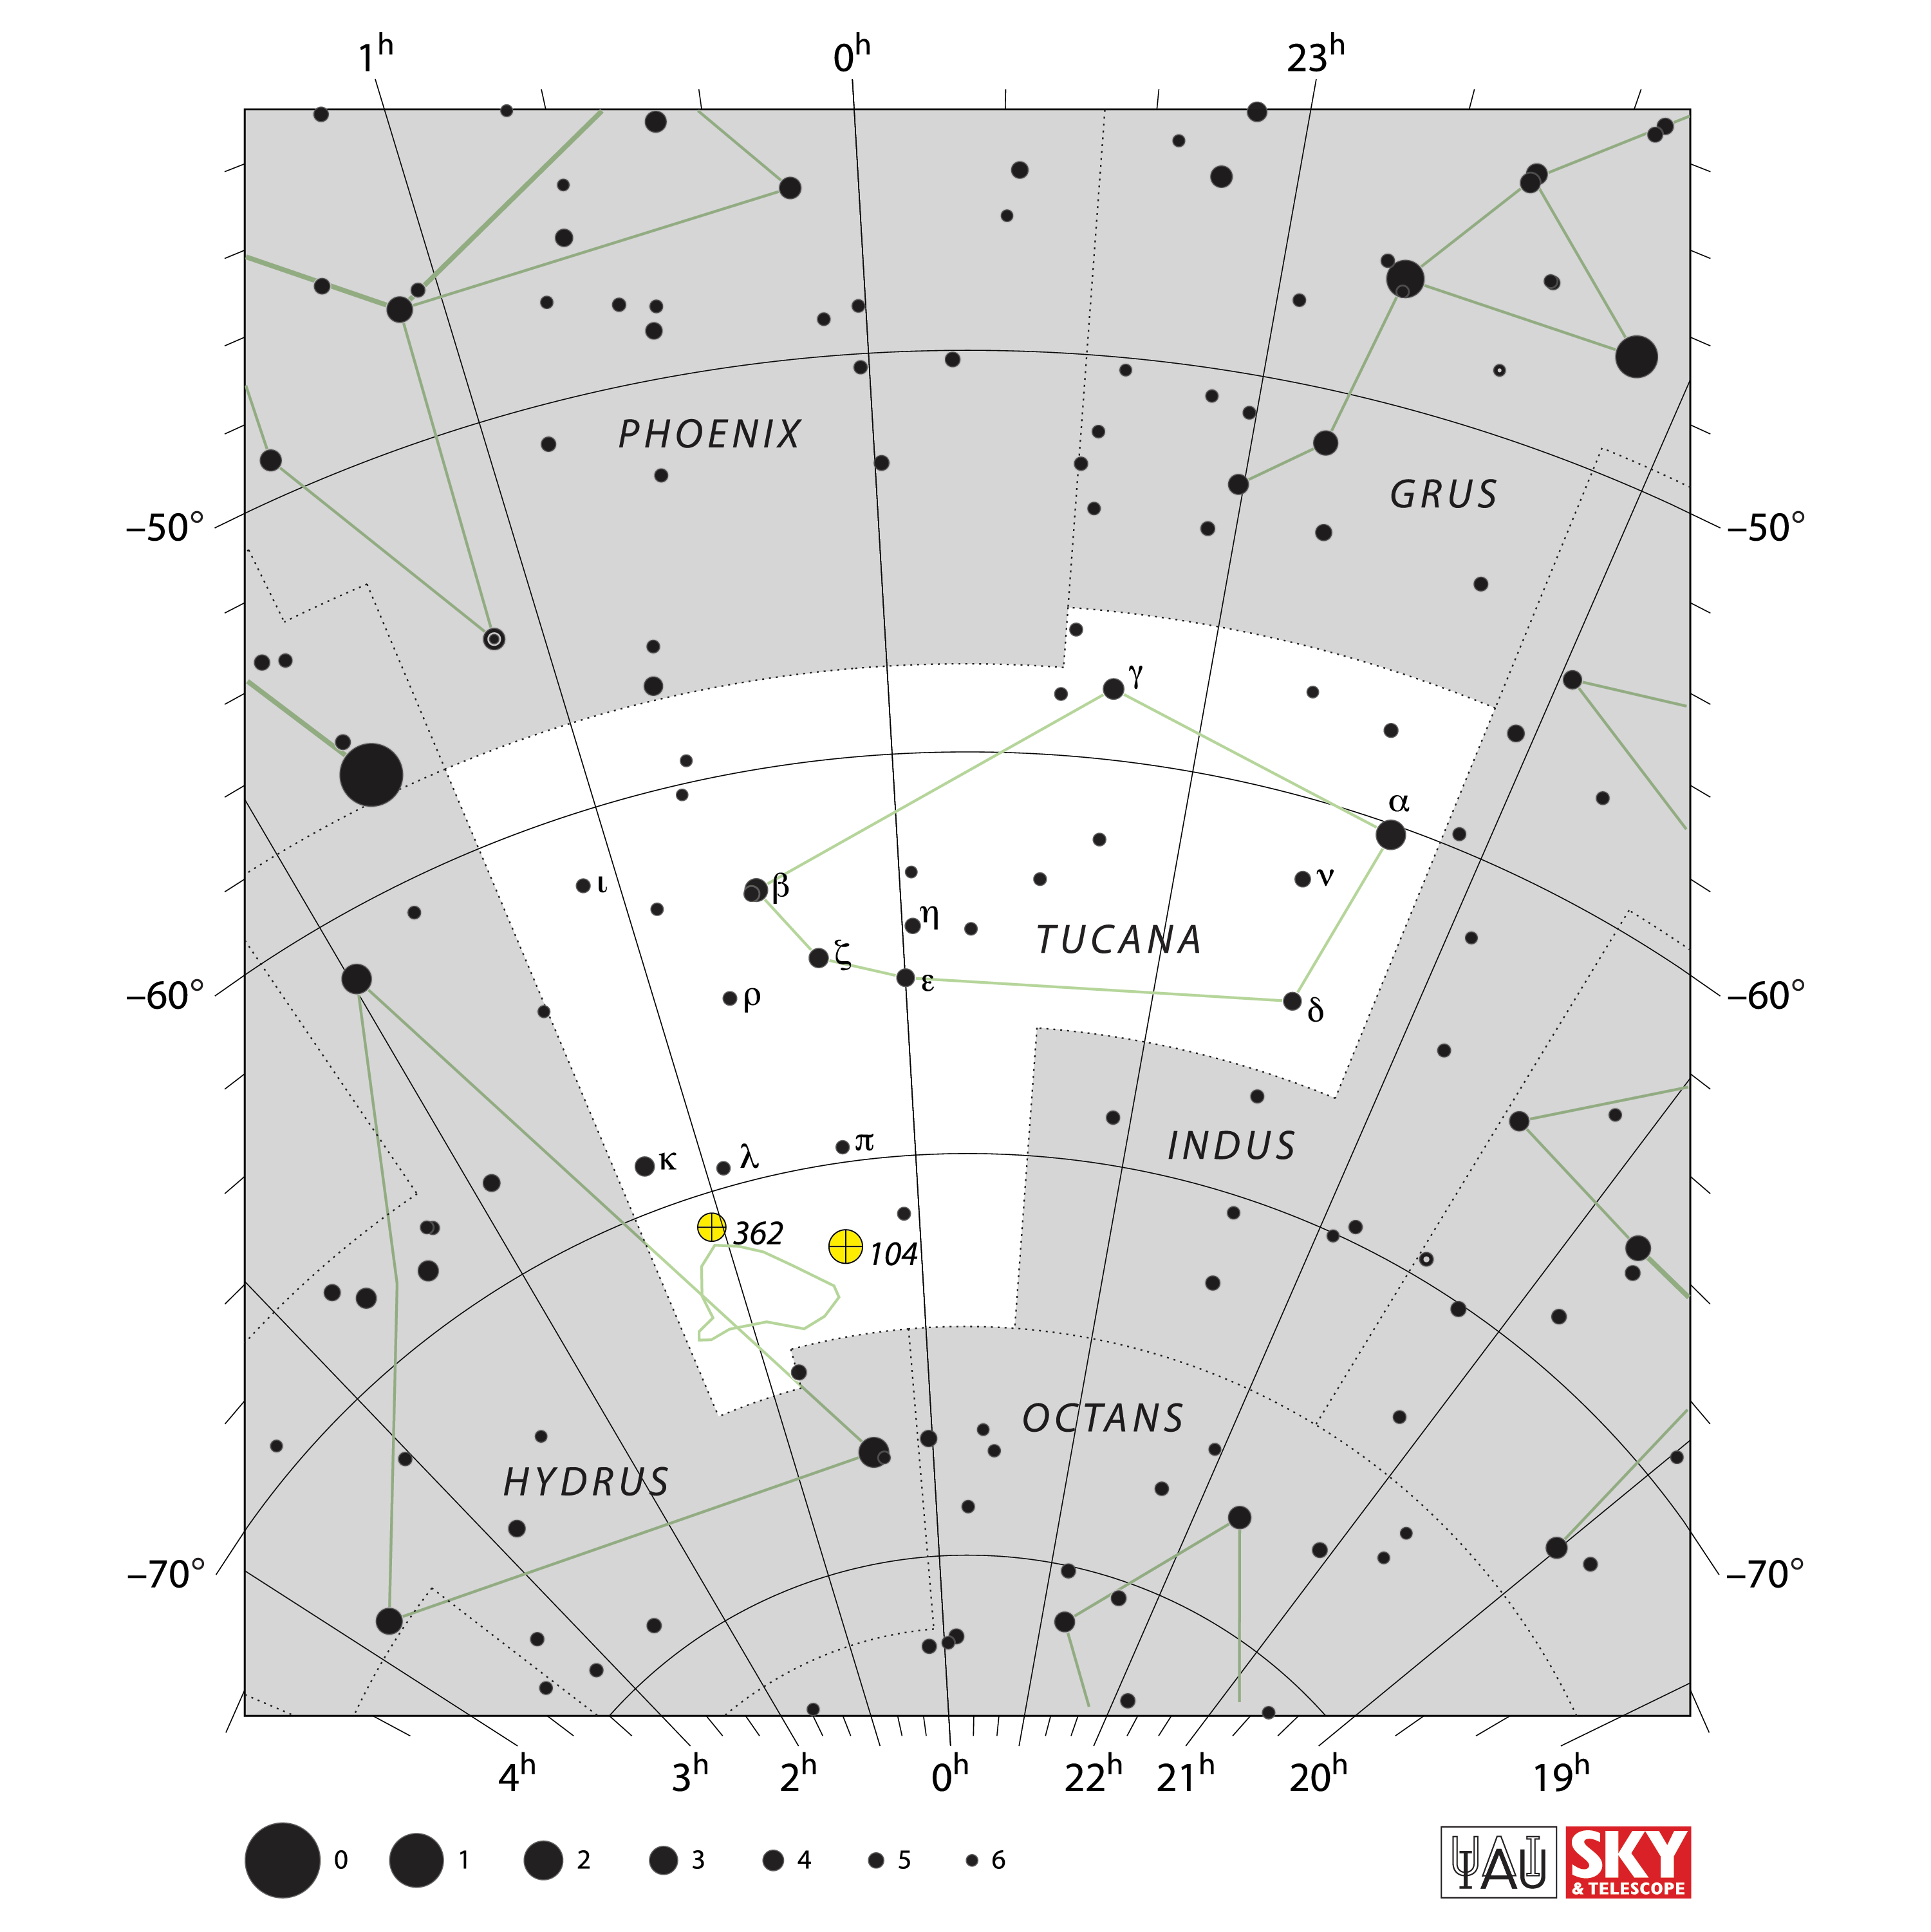

Tucana

Credit: IAU and Sky & Telescope